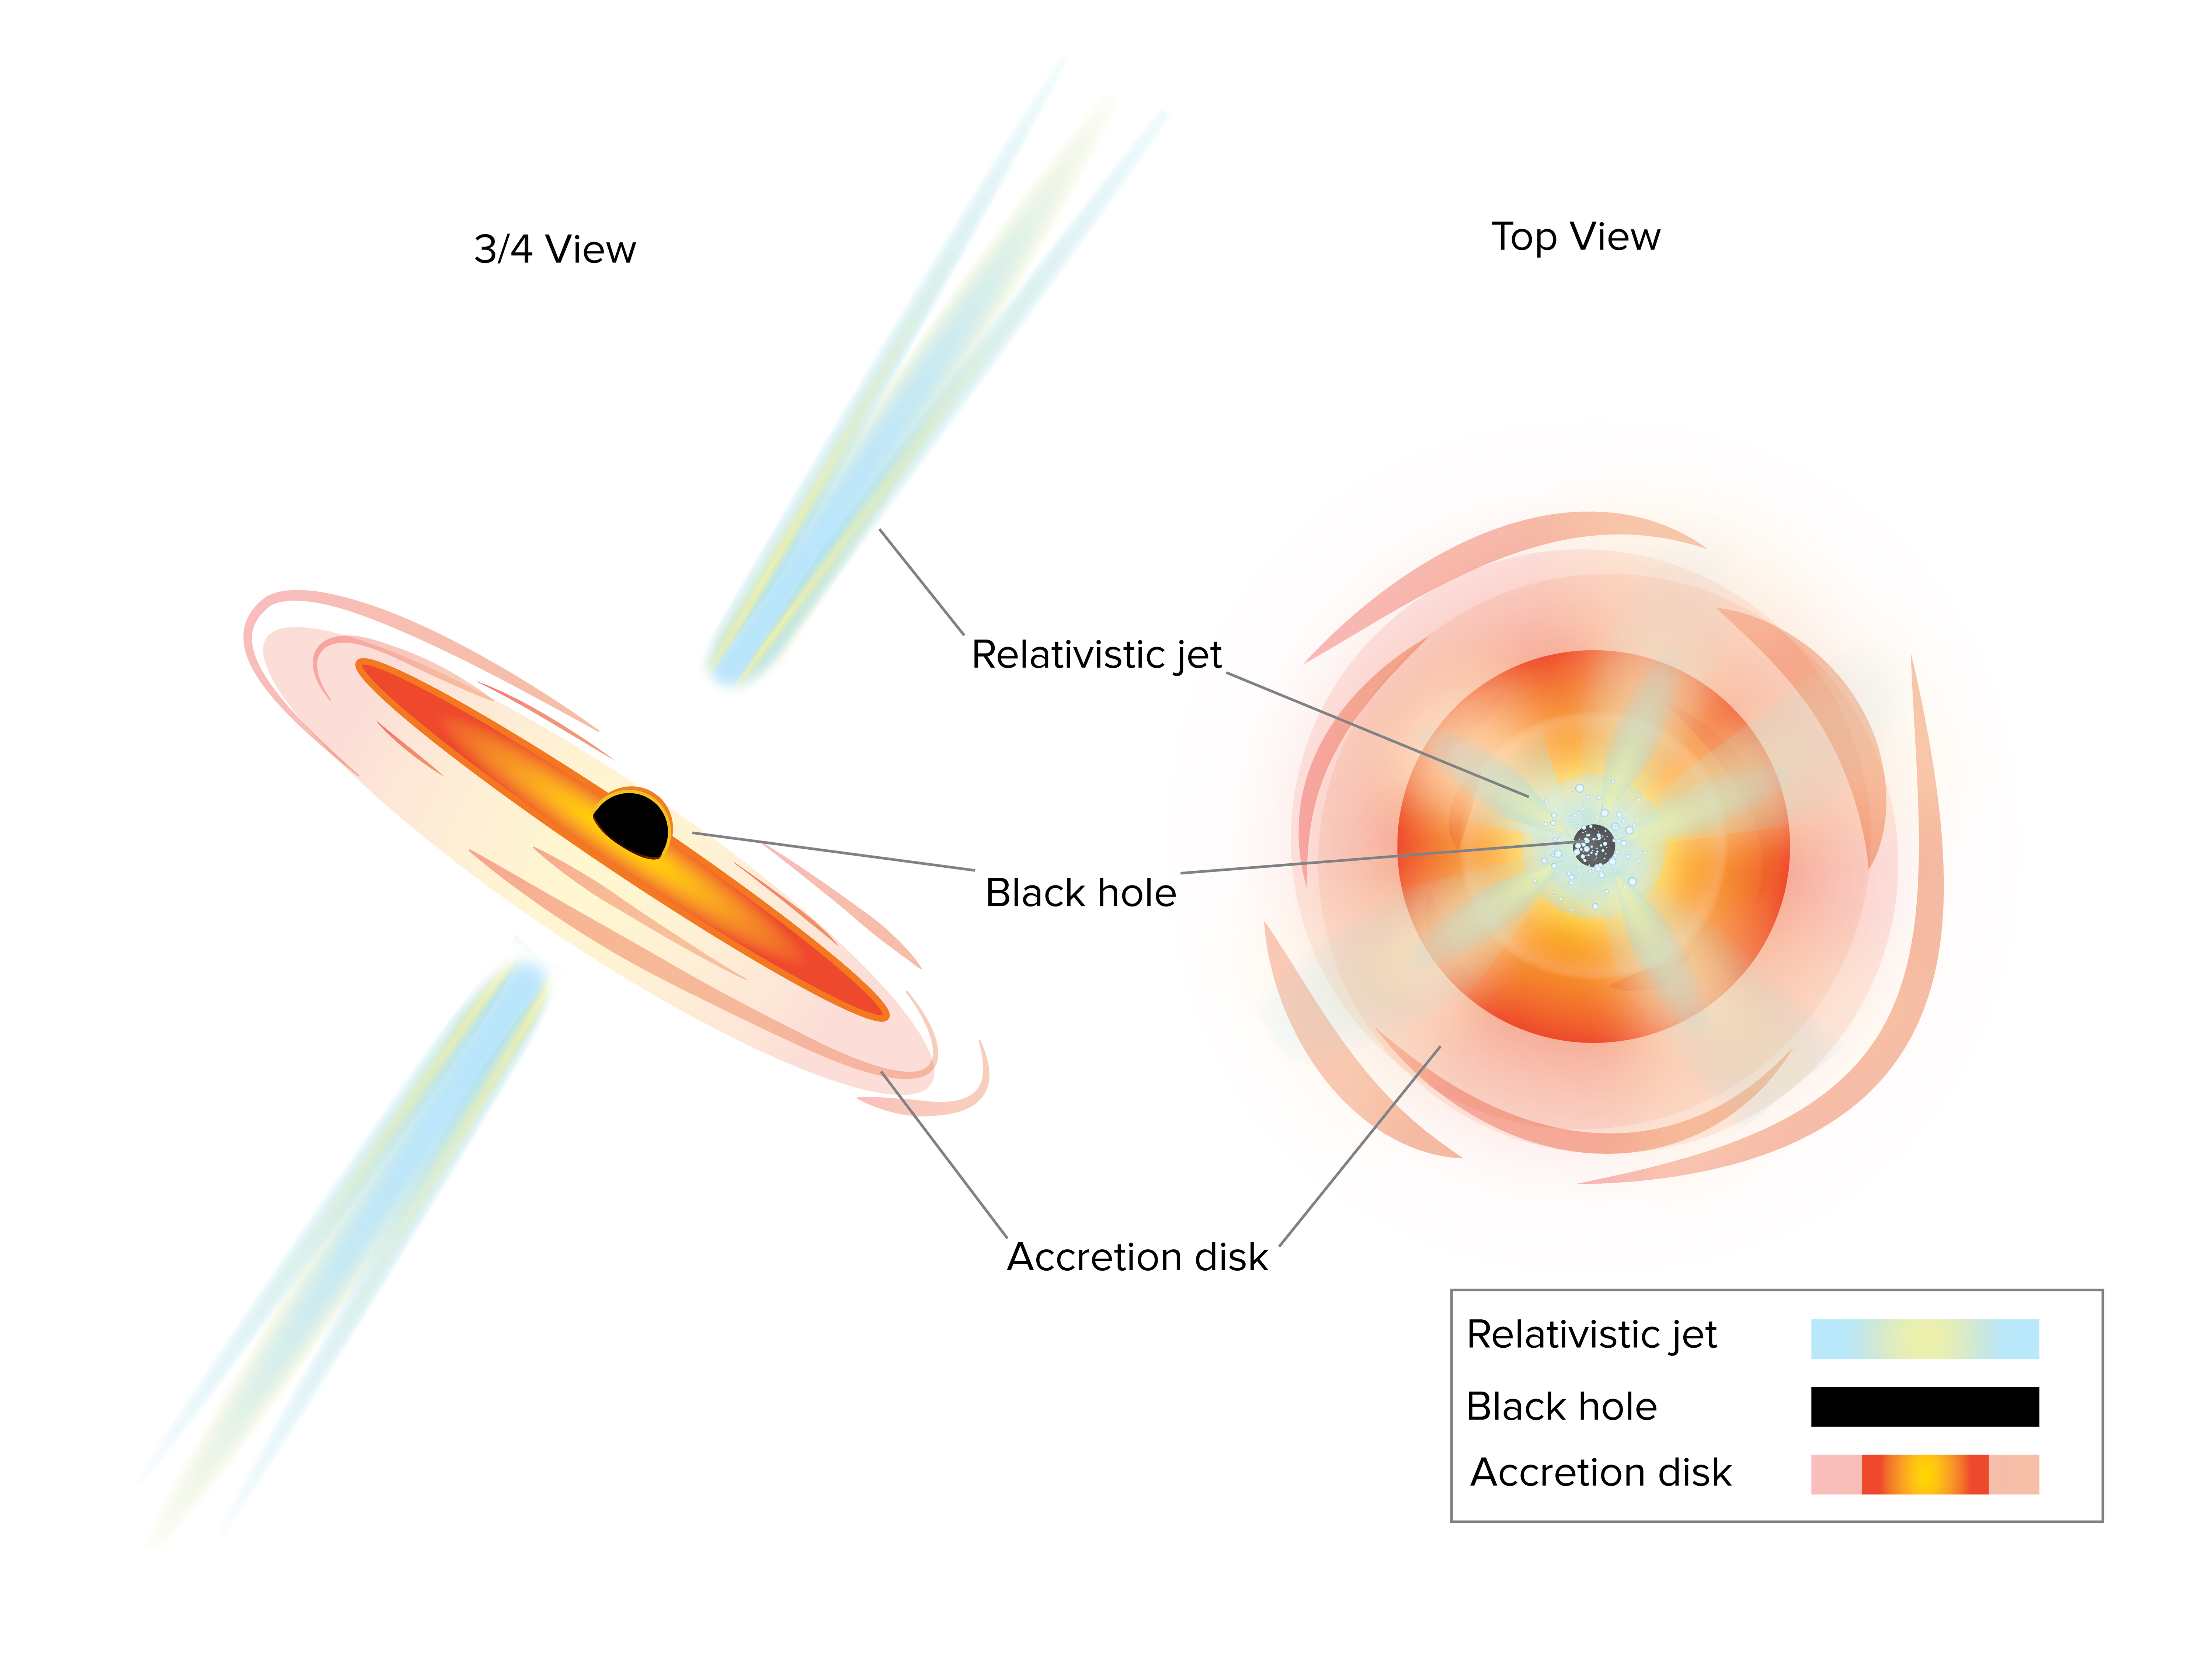

AGNs Seen at Different Angles

One type of active galactic nuclei (AGN) -- a supermassive black hole that is gobbling up gas and dust -- is called a quasar. Quasars got their name because, when first discovered, they were called "quasi-stellar objects" meaning "star-like." They are very powerful sources of radiation, sometimes having luminosities thousands of times greater than entire galaxies, but when observed optically they appeared to only be distant faint stars or, in some cases, didn't appear at all. Nowadays we know these objects are actually the nuclei of galaxies with feeding supermassive black holes at their centers. These supermassive black holes swirl the nearby gas and dust into an accretion disk and often emit jets of particles away at nearly the speed of light. If one of these jets happens to be pointing directly at the Earth we call it a blazar.

Credit: Sophia Dagnello, NRAO/AUI/NSF